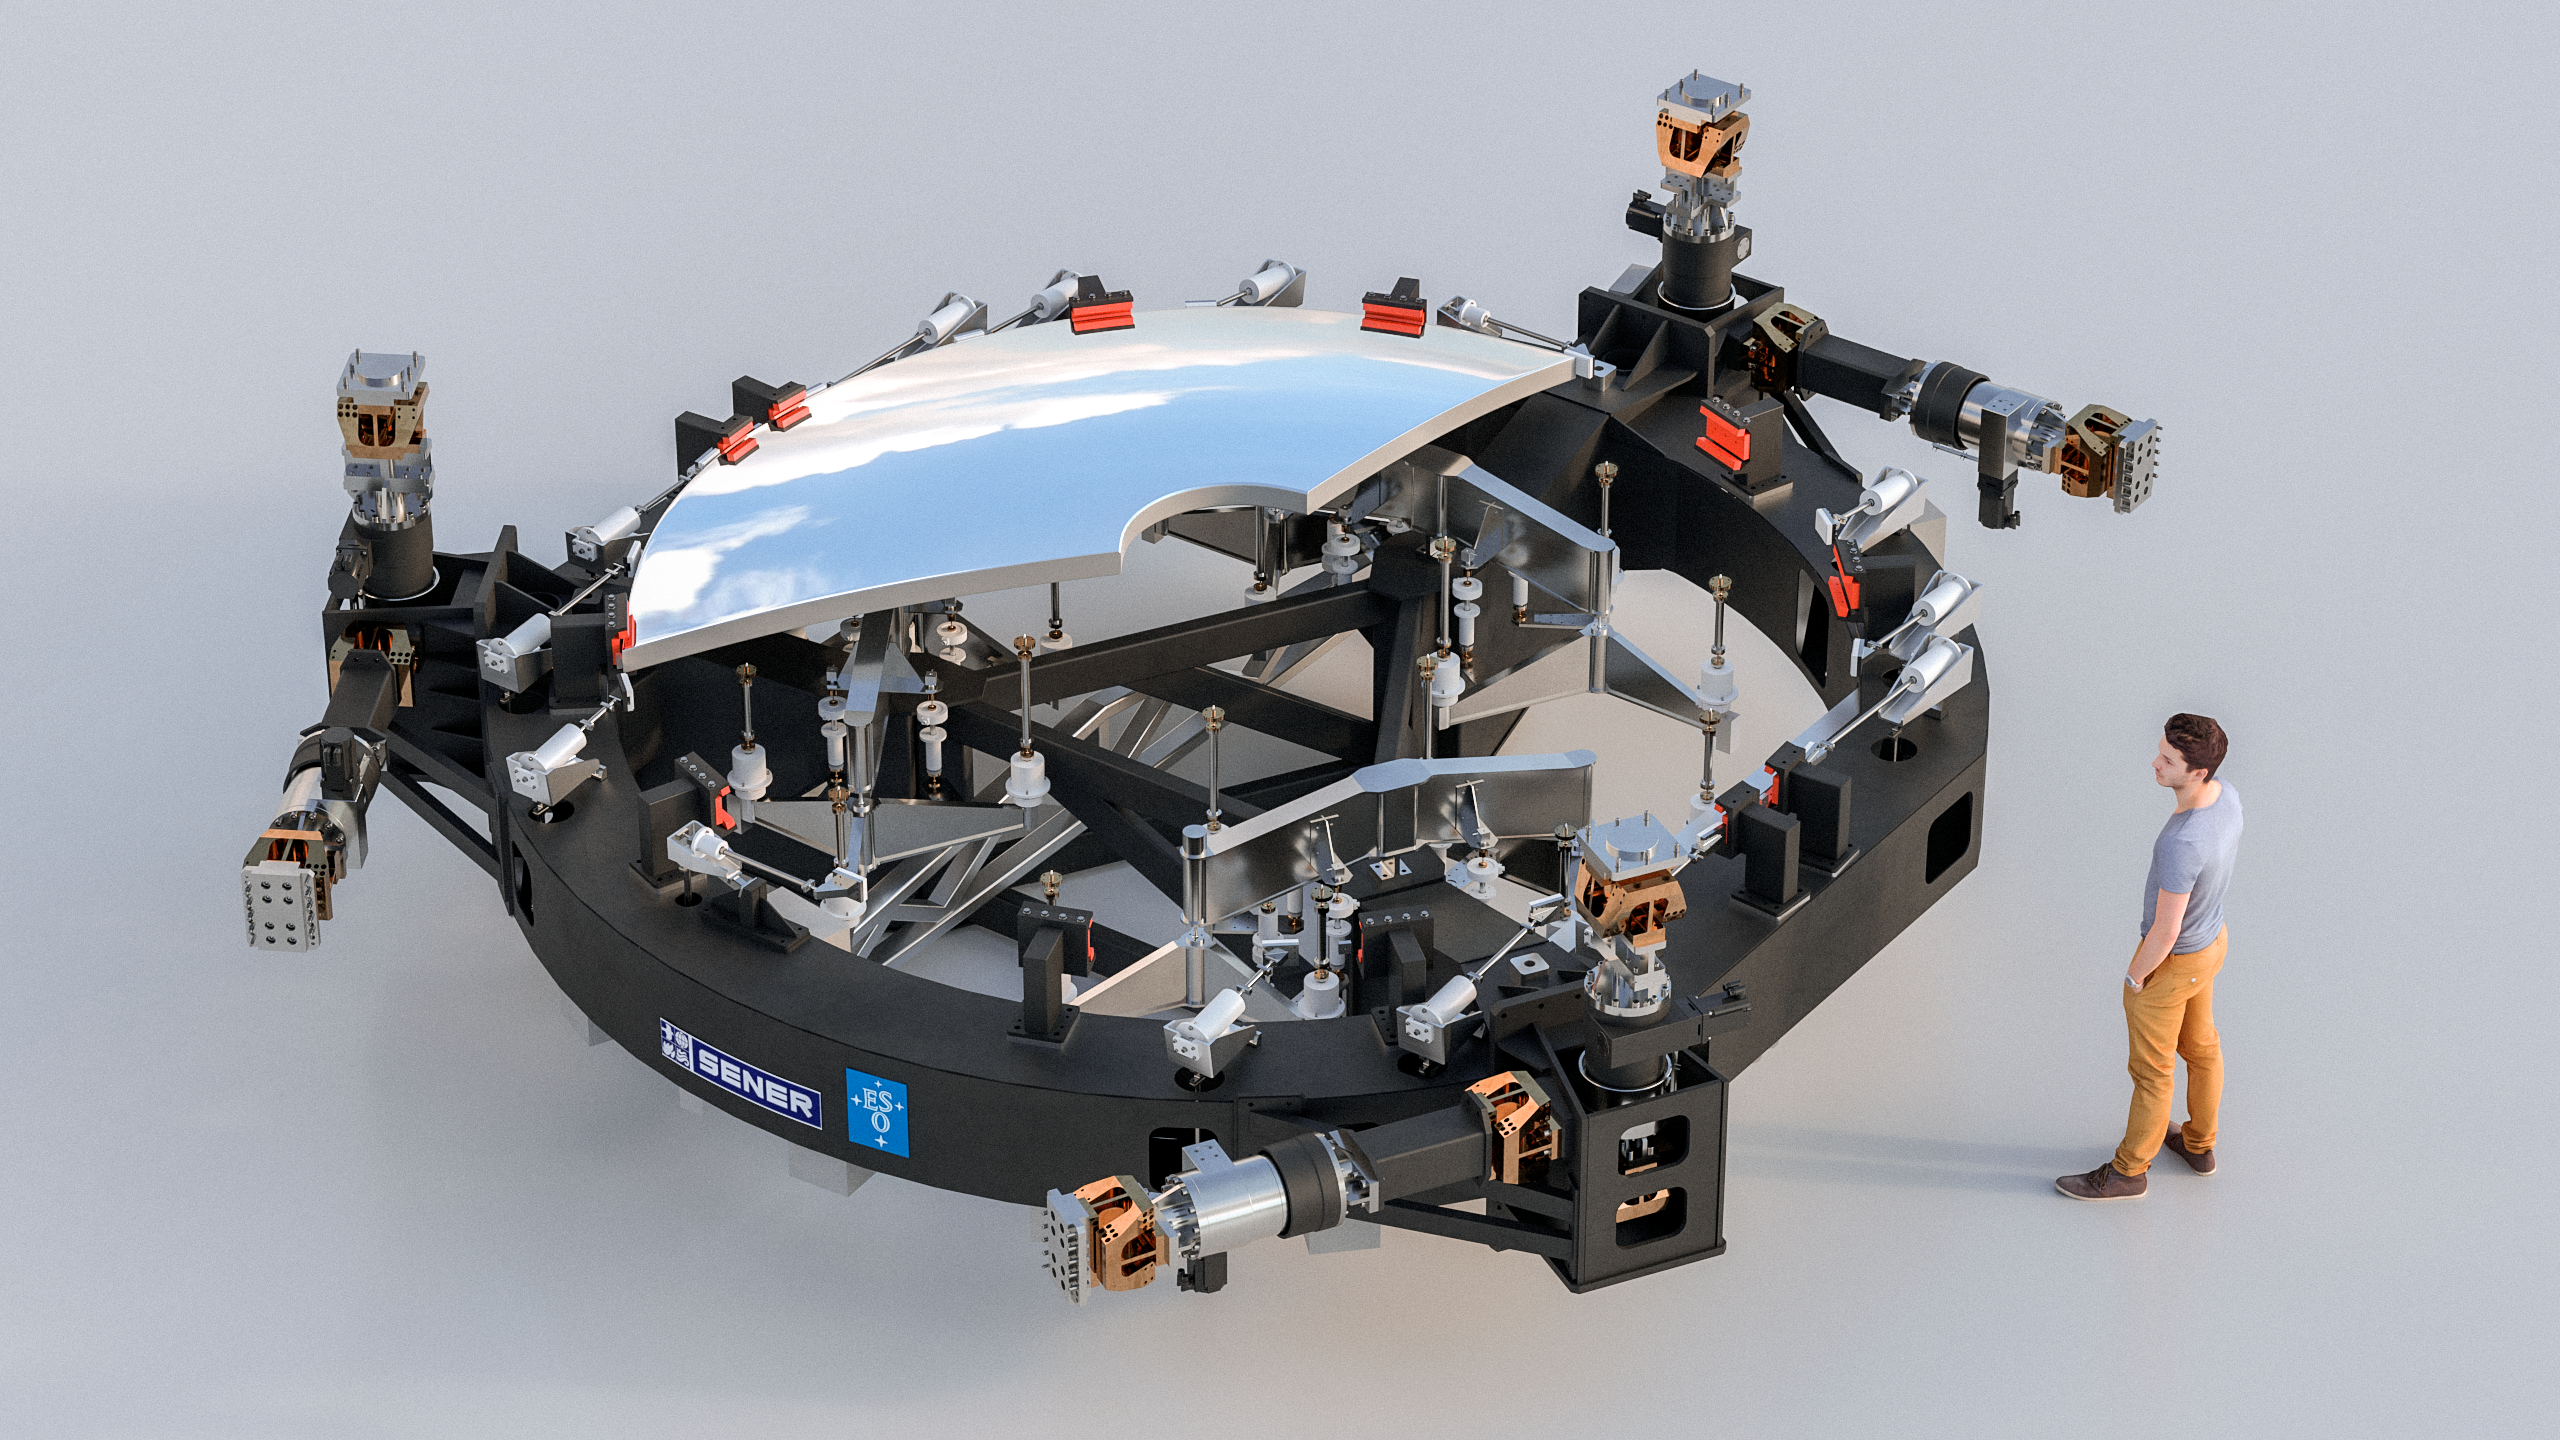

Rendering of the ELT M2 mirror (a SENER project)

This image shows an artist's impression of the M2 mirror (a SENER project) that will be used on ESO's Extremely Large Telescope (ELT) also showing the inner workings. Designed and manufactured by SENER, the mirror will be 4.2 metres in diameter with a convex shape. The total weight for the M2 system will be less than 12 tonnes.

Credit: SENER